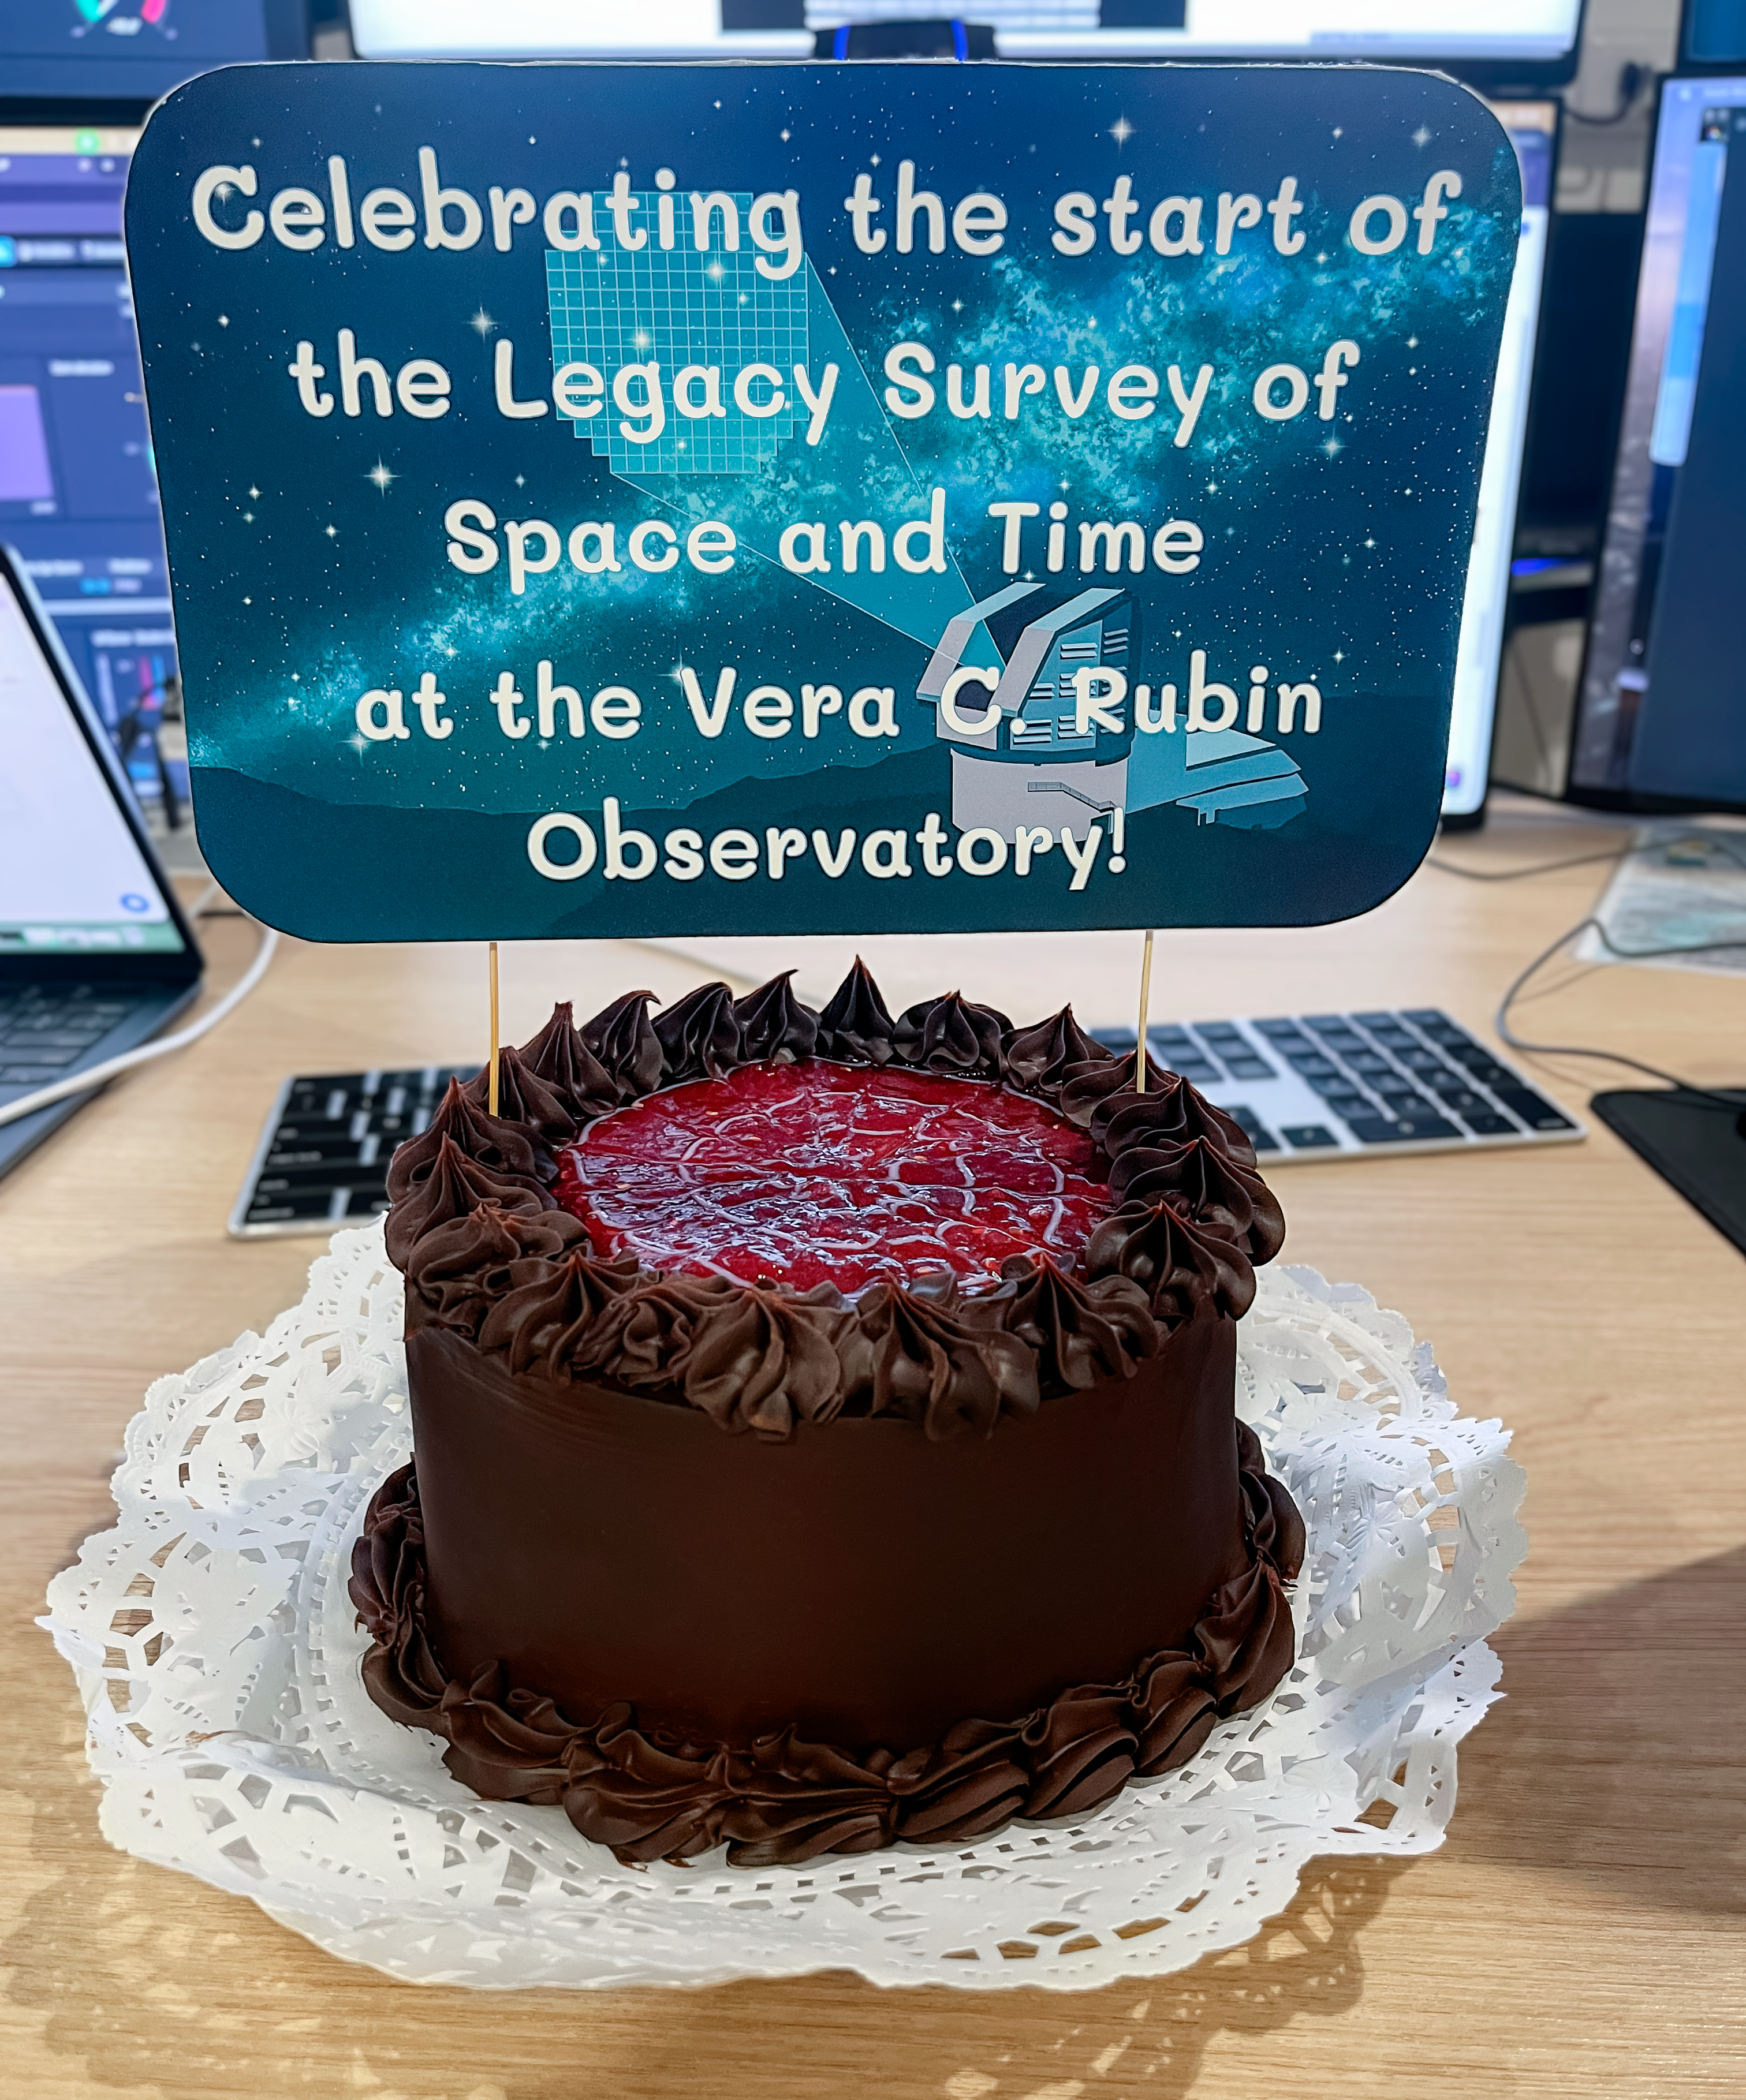

LSST Celebration Cake

A cake in the NSF–DOE Vera C. Rubin Observatory control room on Cerro Pachón celebrates the start of the 10-year Legacy Survey of Space and Time in June 2026.

Credit: NSF–DOE Vera C. Rubin Observatory/NOIRLab/SLAC/AURA/K. Napier